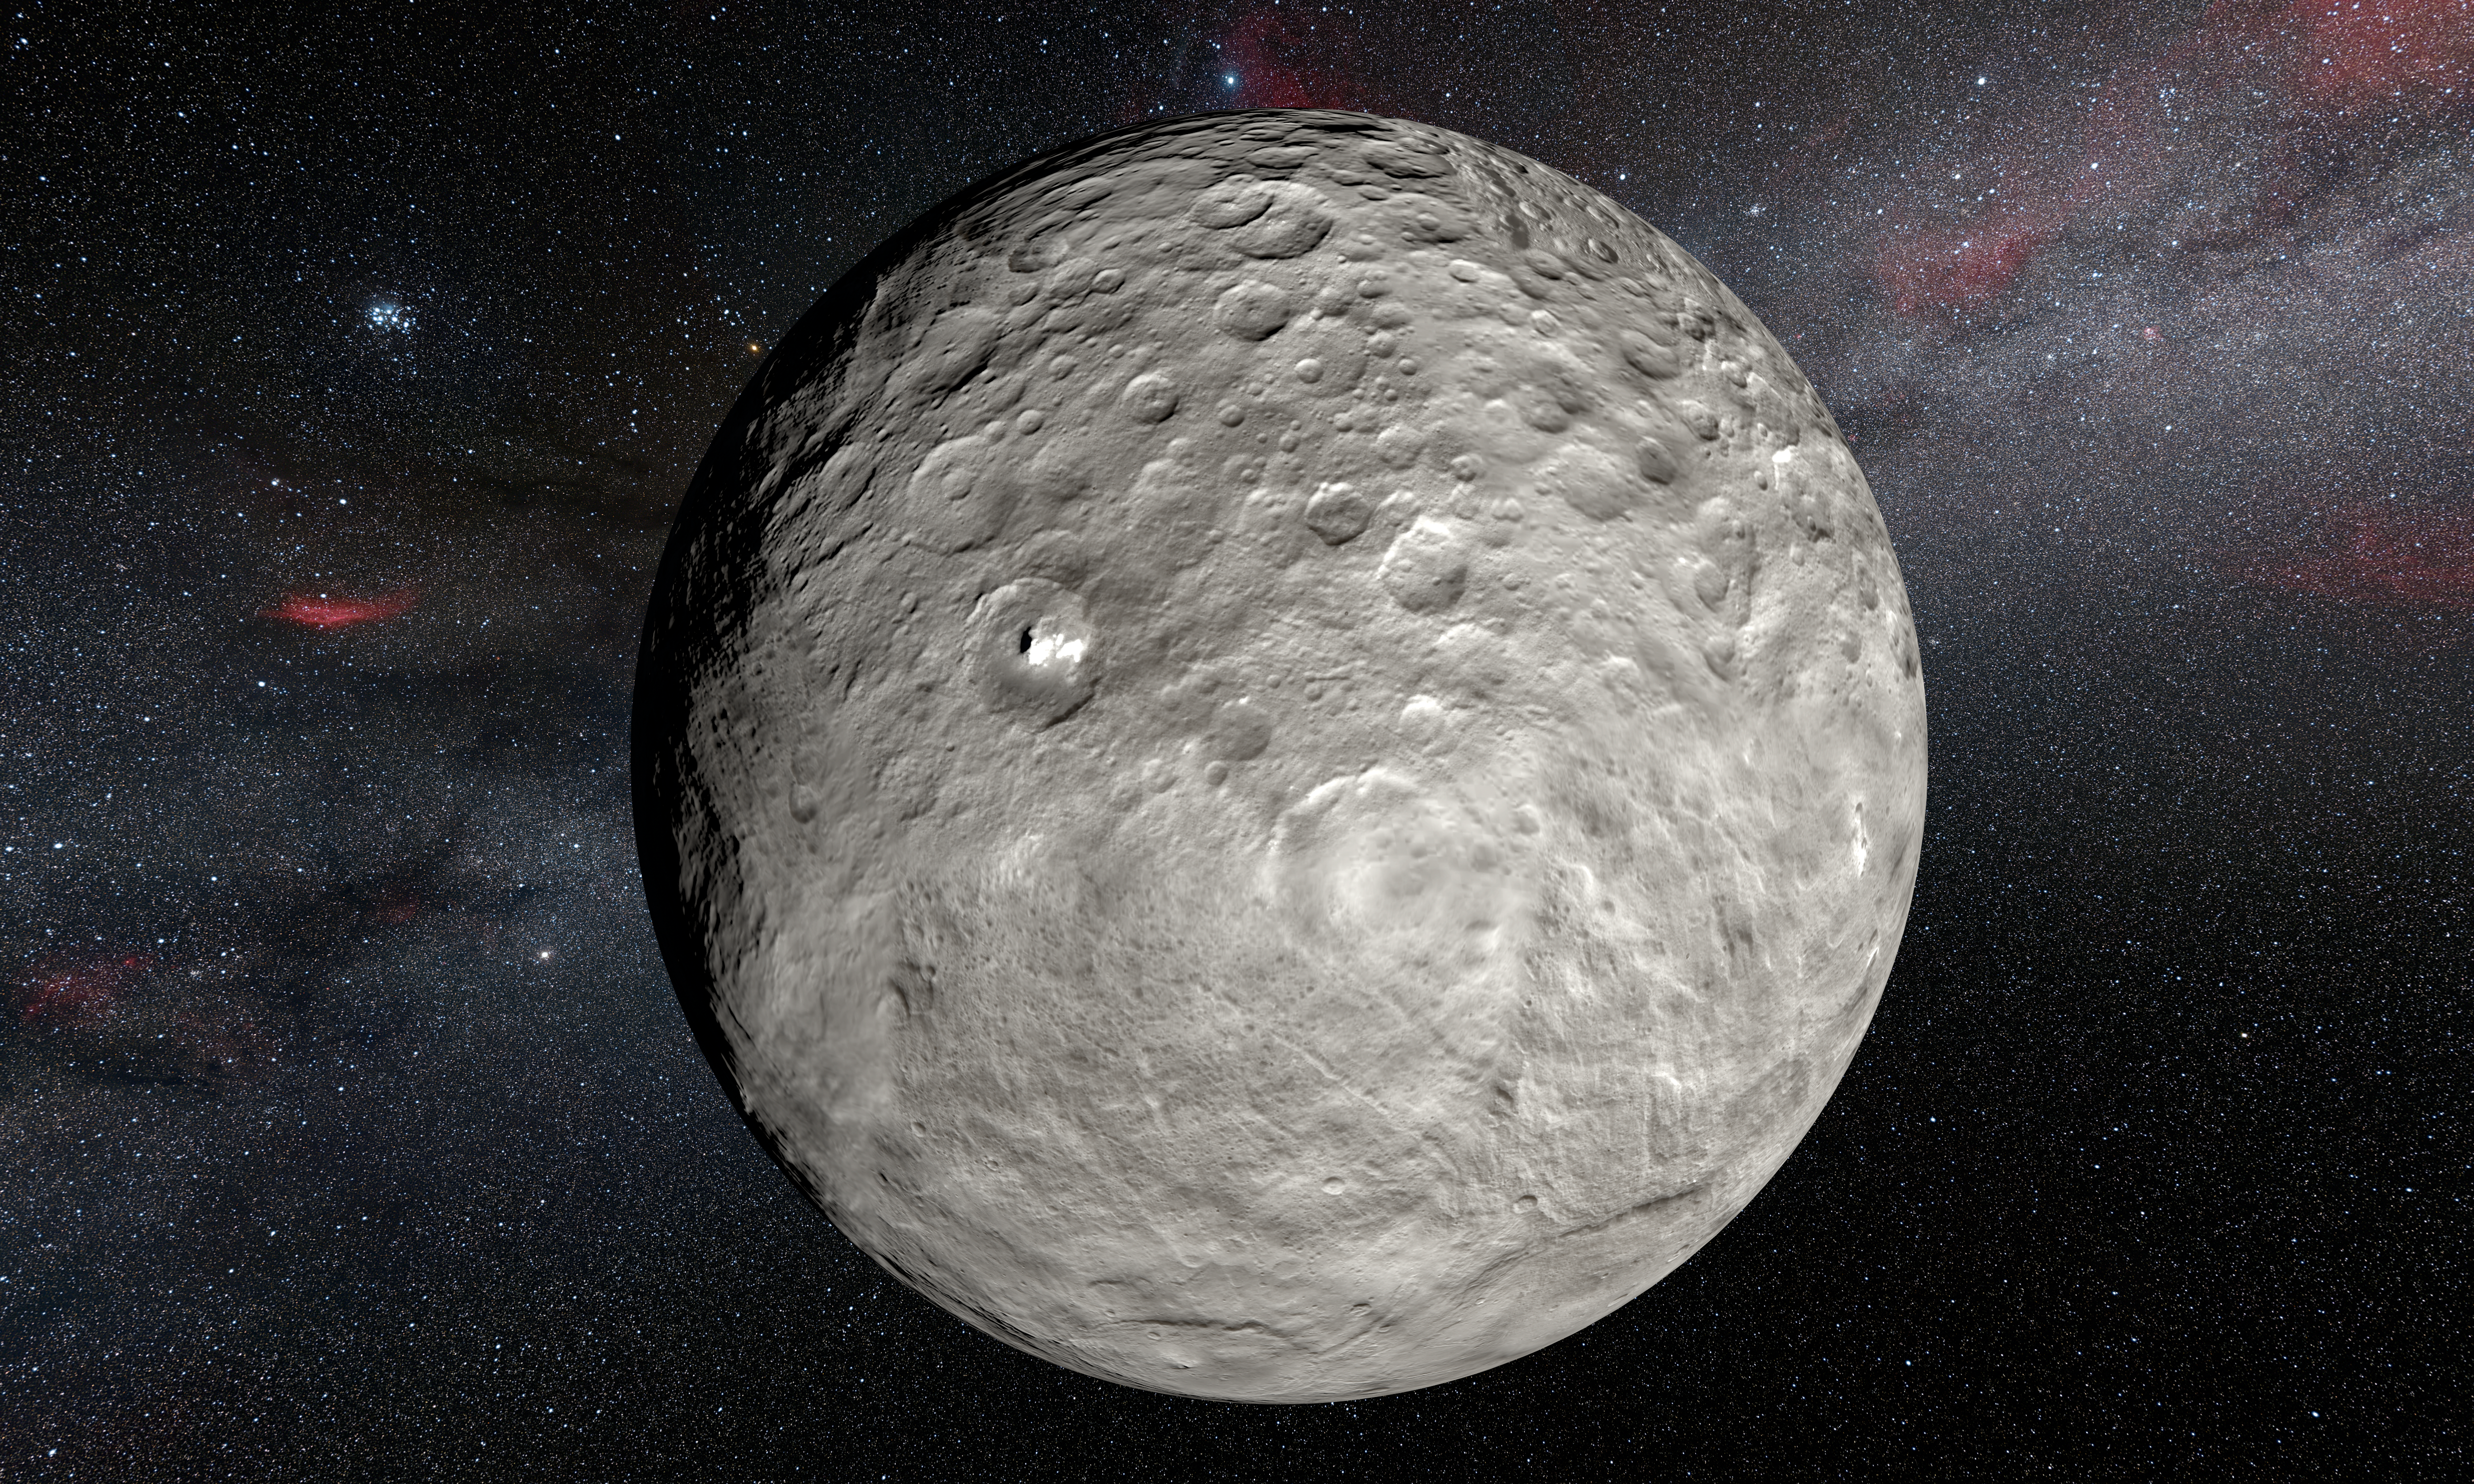

Artist’s view of bright spots on Ceres imaged by the Dawn spacecraft

This artist’s impression is based on a detailed map of the surface compiled from images taken from NASA’s Dawn spacecraft in orbit around the dwarf planet Ceres. It shows the very bright patches of material in the crater Occator and elsewhere. New observations using the HARPS spectrograph on the ESO 3.6-metre telescope at La Silla in Chile have revealed unexpected daily changes on these spots, suggesting that they change under the influence of sunlight as Ceres rotates.

Credit: ESO/L.Calçada/NASA/JPL-Caltech/UCLA/MPS/DLR/IDA/Steve Albers/N. Risinger (skysurvey.org)